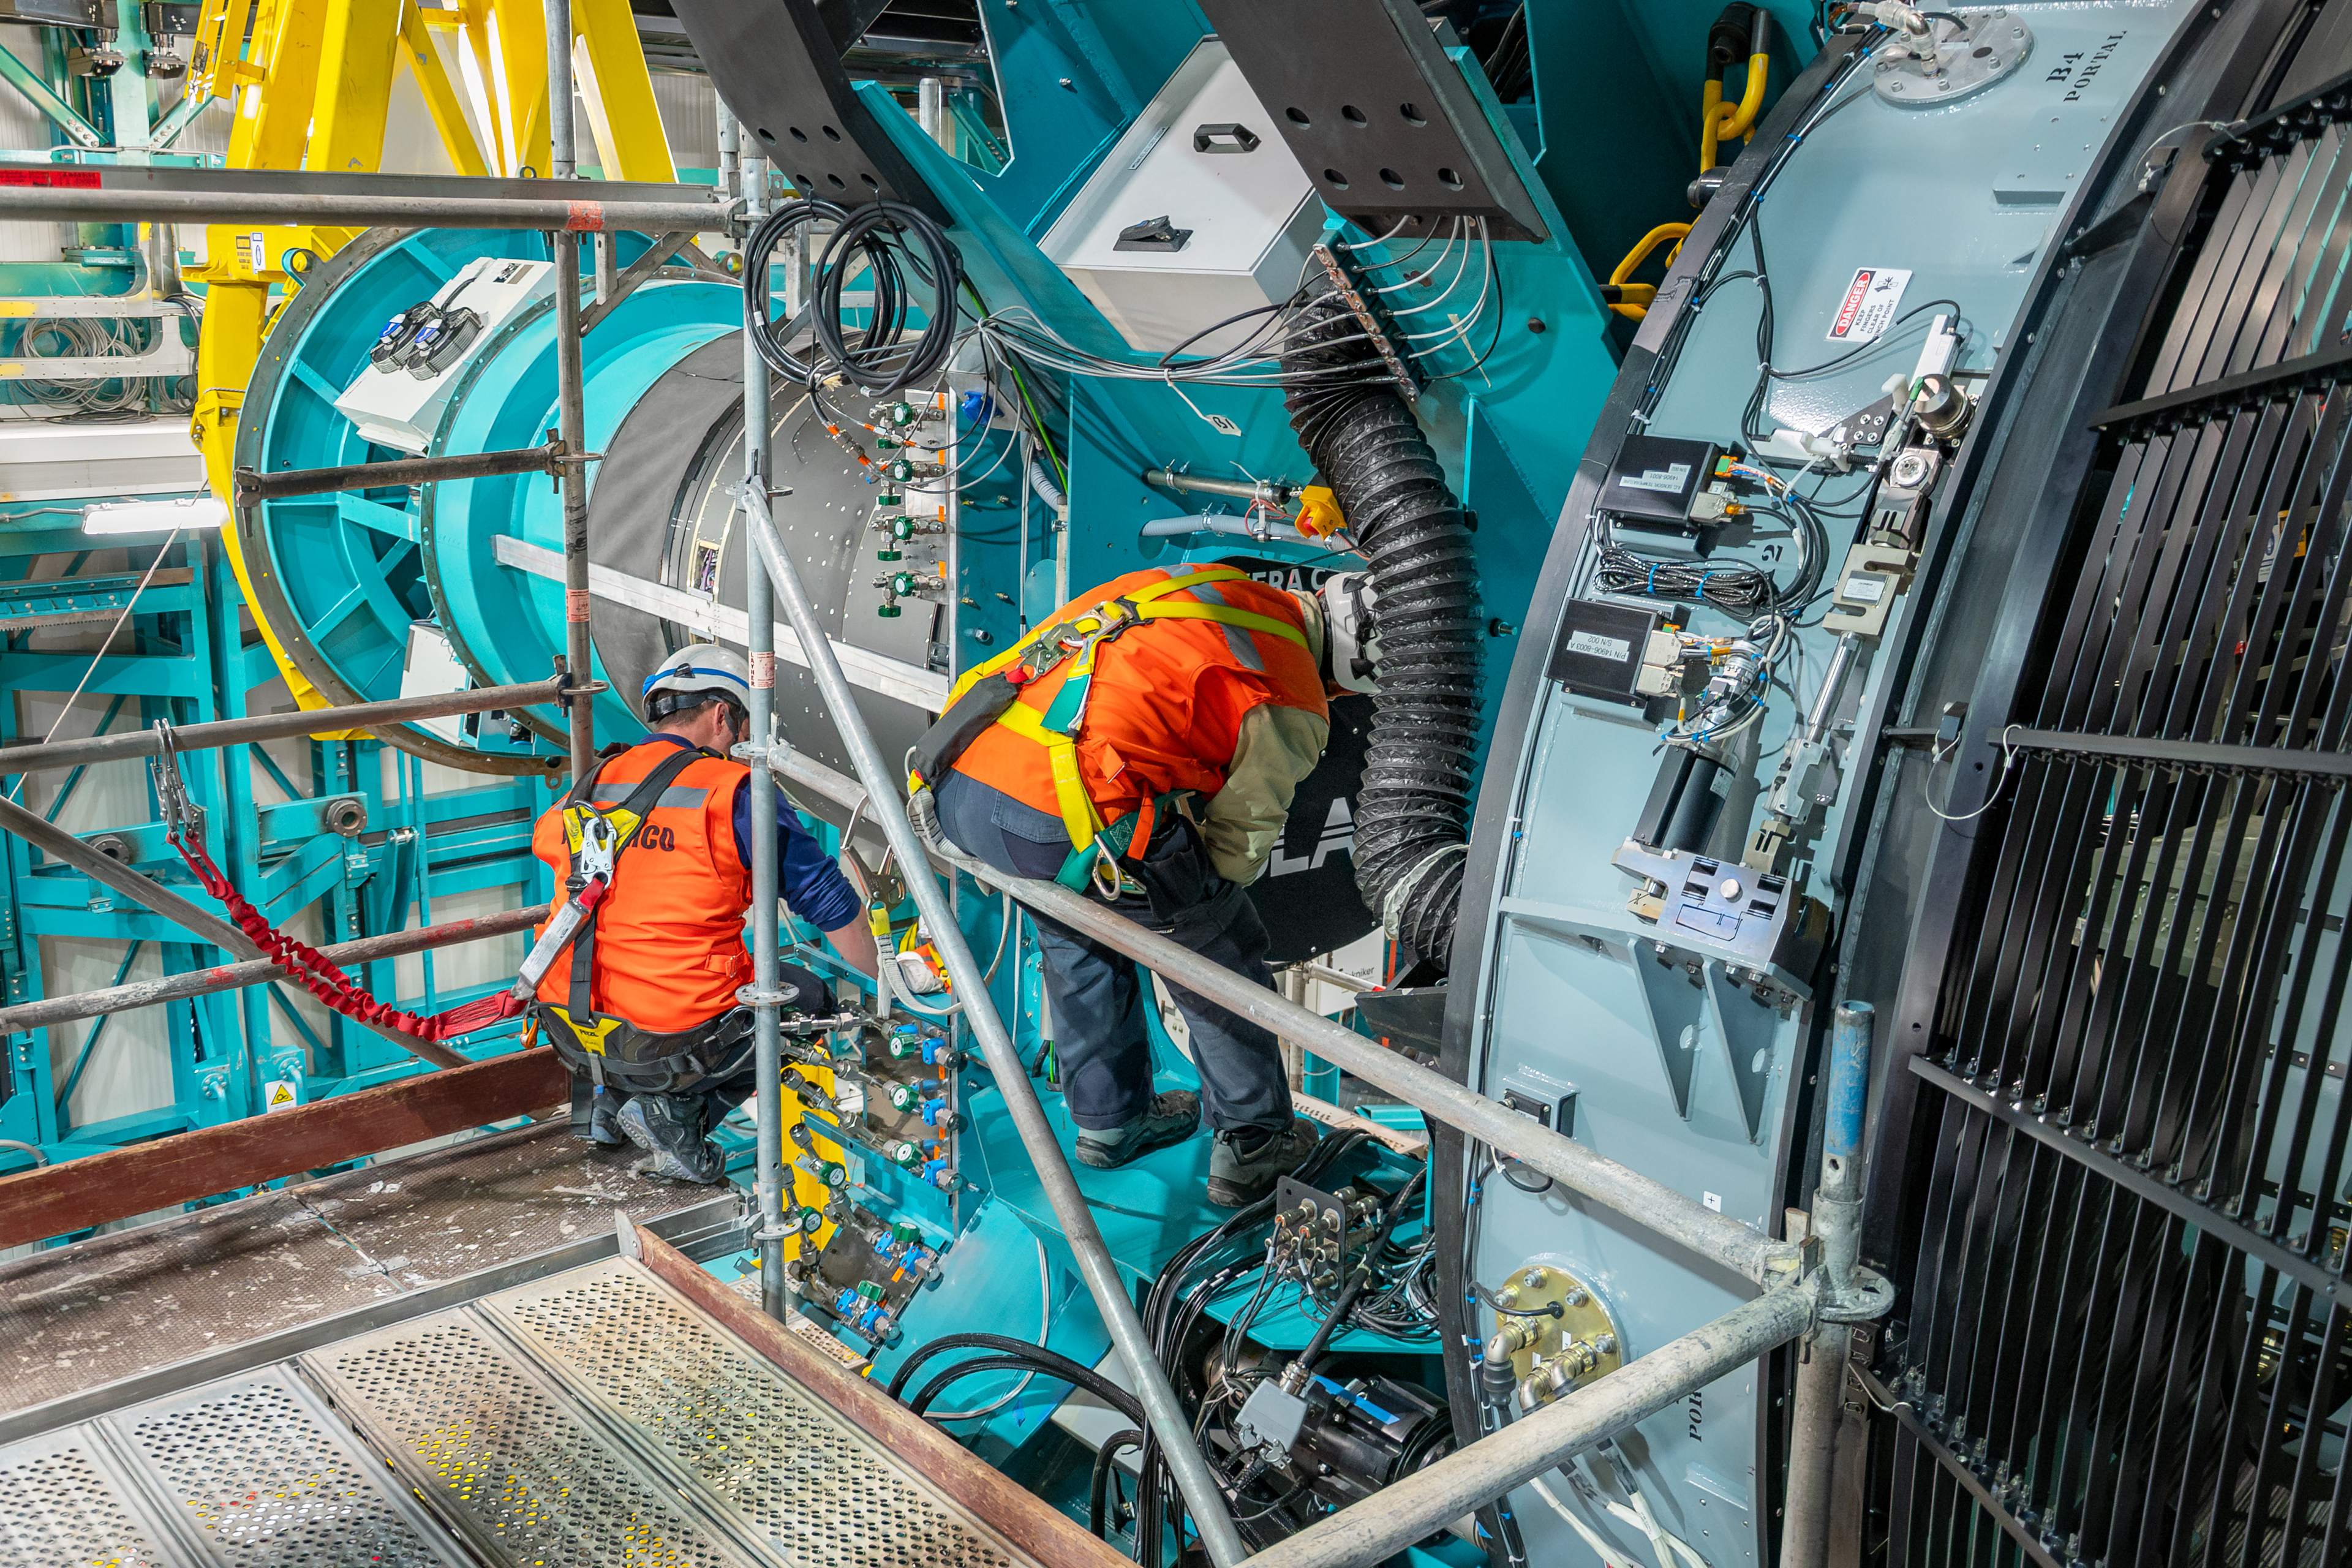

LSST Camera Installation

The NSF–DOE Vera C. Rubin Observatory team installing the LSST Camera on the Simonyi Survey Telescope in March 2025.

Credit: RubinObs/NOIRLab/SLAC/NSF/DOE/AURA/B. Quint